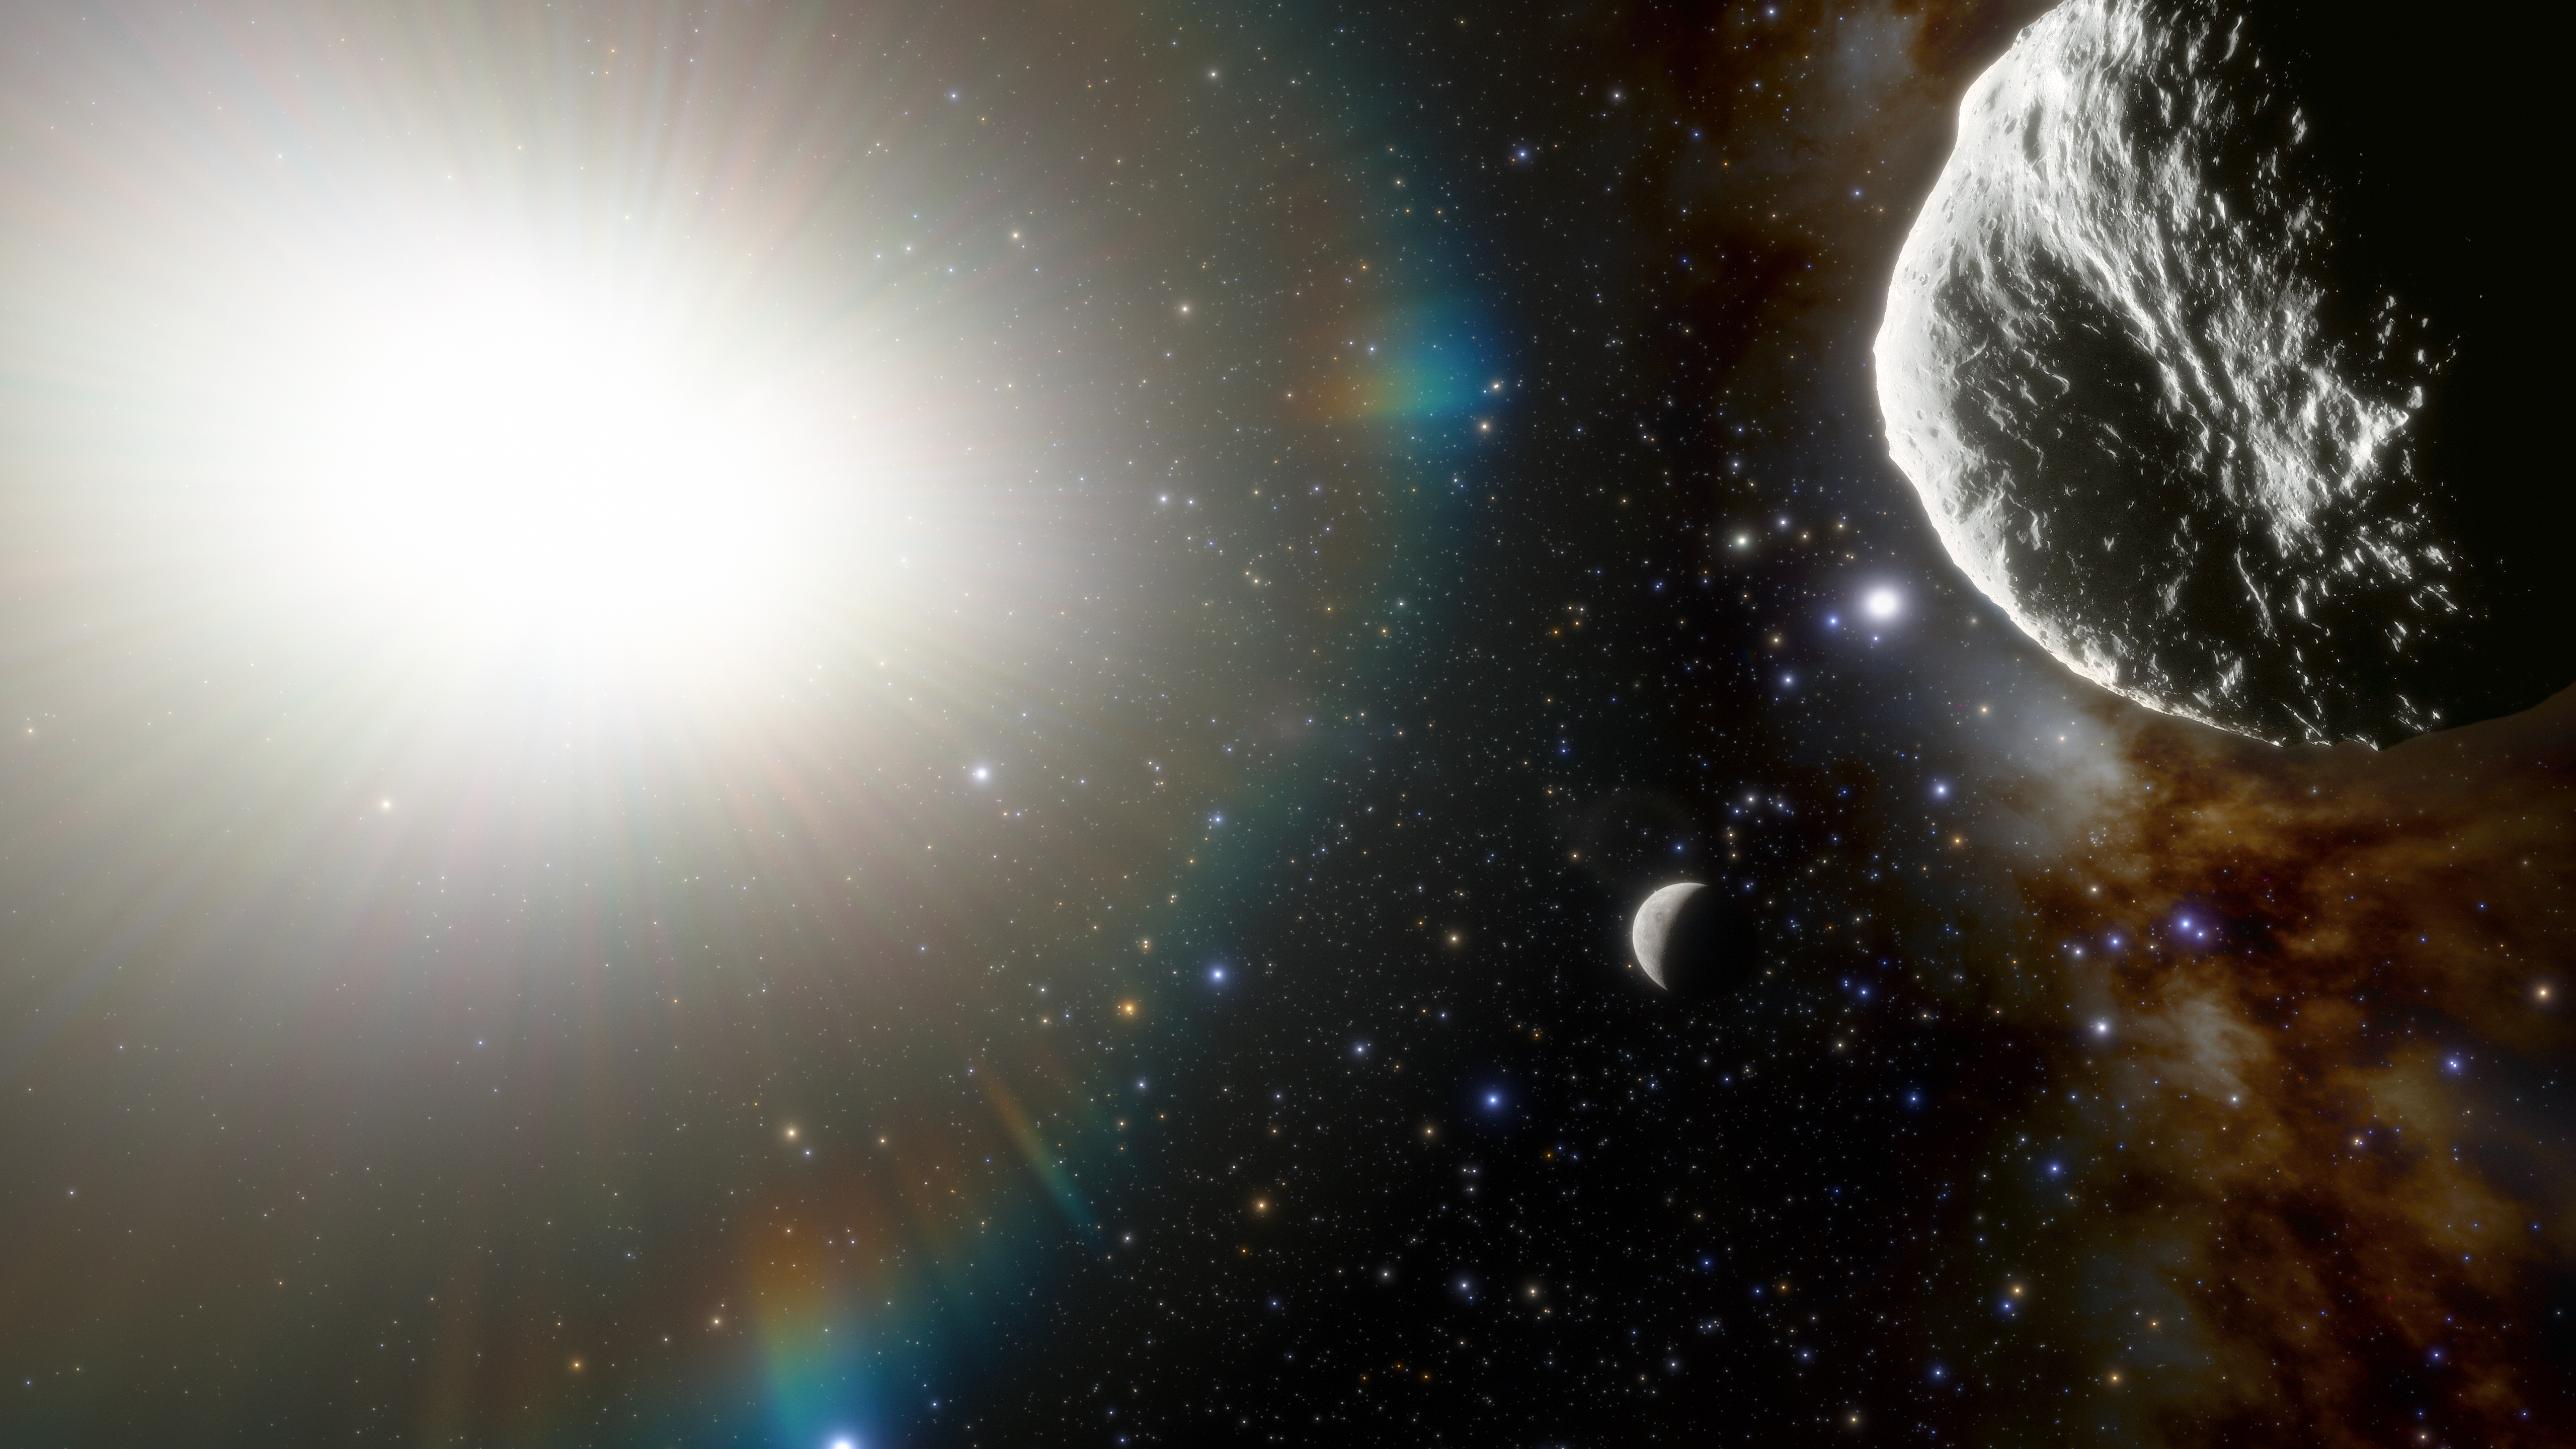

Illustration showing the asteroid 2021 PH27 inside Mercury’s orbit

The fastest asteroid in the Solar System has been discovered at NOIRLab’s CTIO using the powerful 570-megapixel Dark Energy Camera (DECam) in Chile — the Sun’s new nearest neighbor.

Astronomers just ten days ago discovered an asteroid with the fastest orbital period of any known asteroid in the Solar System. The orbit of the approximately 1-kilometer-diameter asteroid takes it as close as 20 million kilometers (12 million miles or 0.13 au), from the Sun every 113 days.

This artist’s rendering shows the asteroid (above) and the planet Mercury (below).

Credit: CTIO/NOIRLab/NSF/AURA/J. da Silva (Spaceengine)